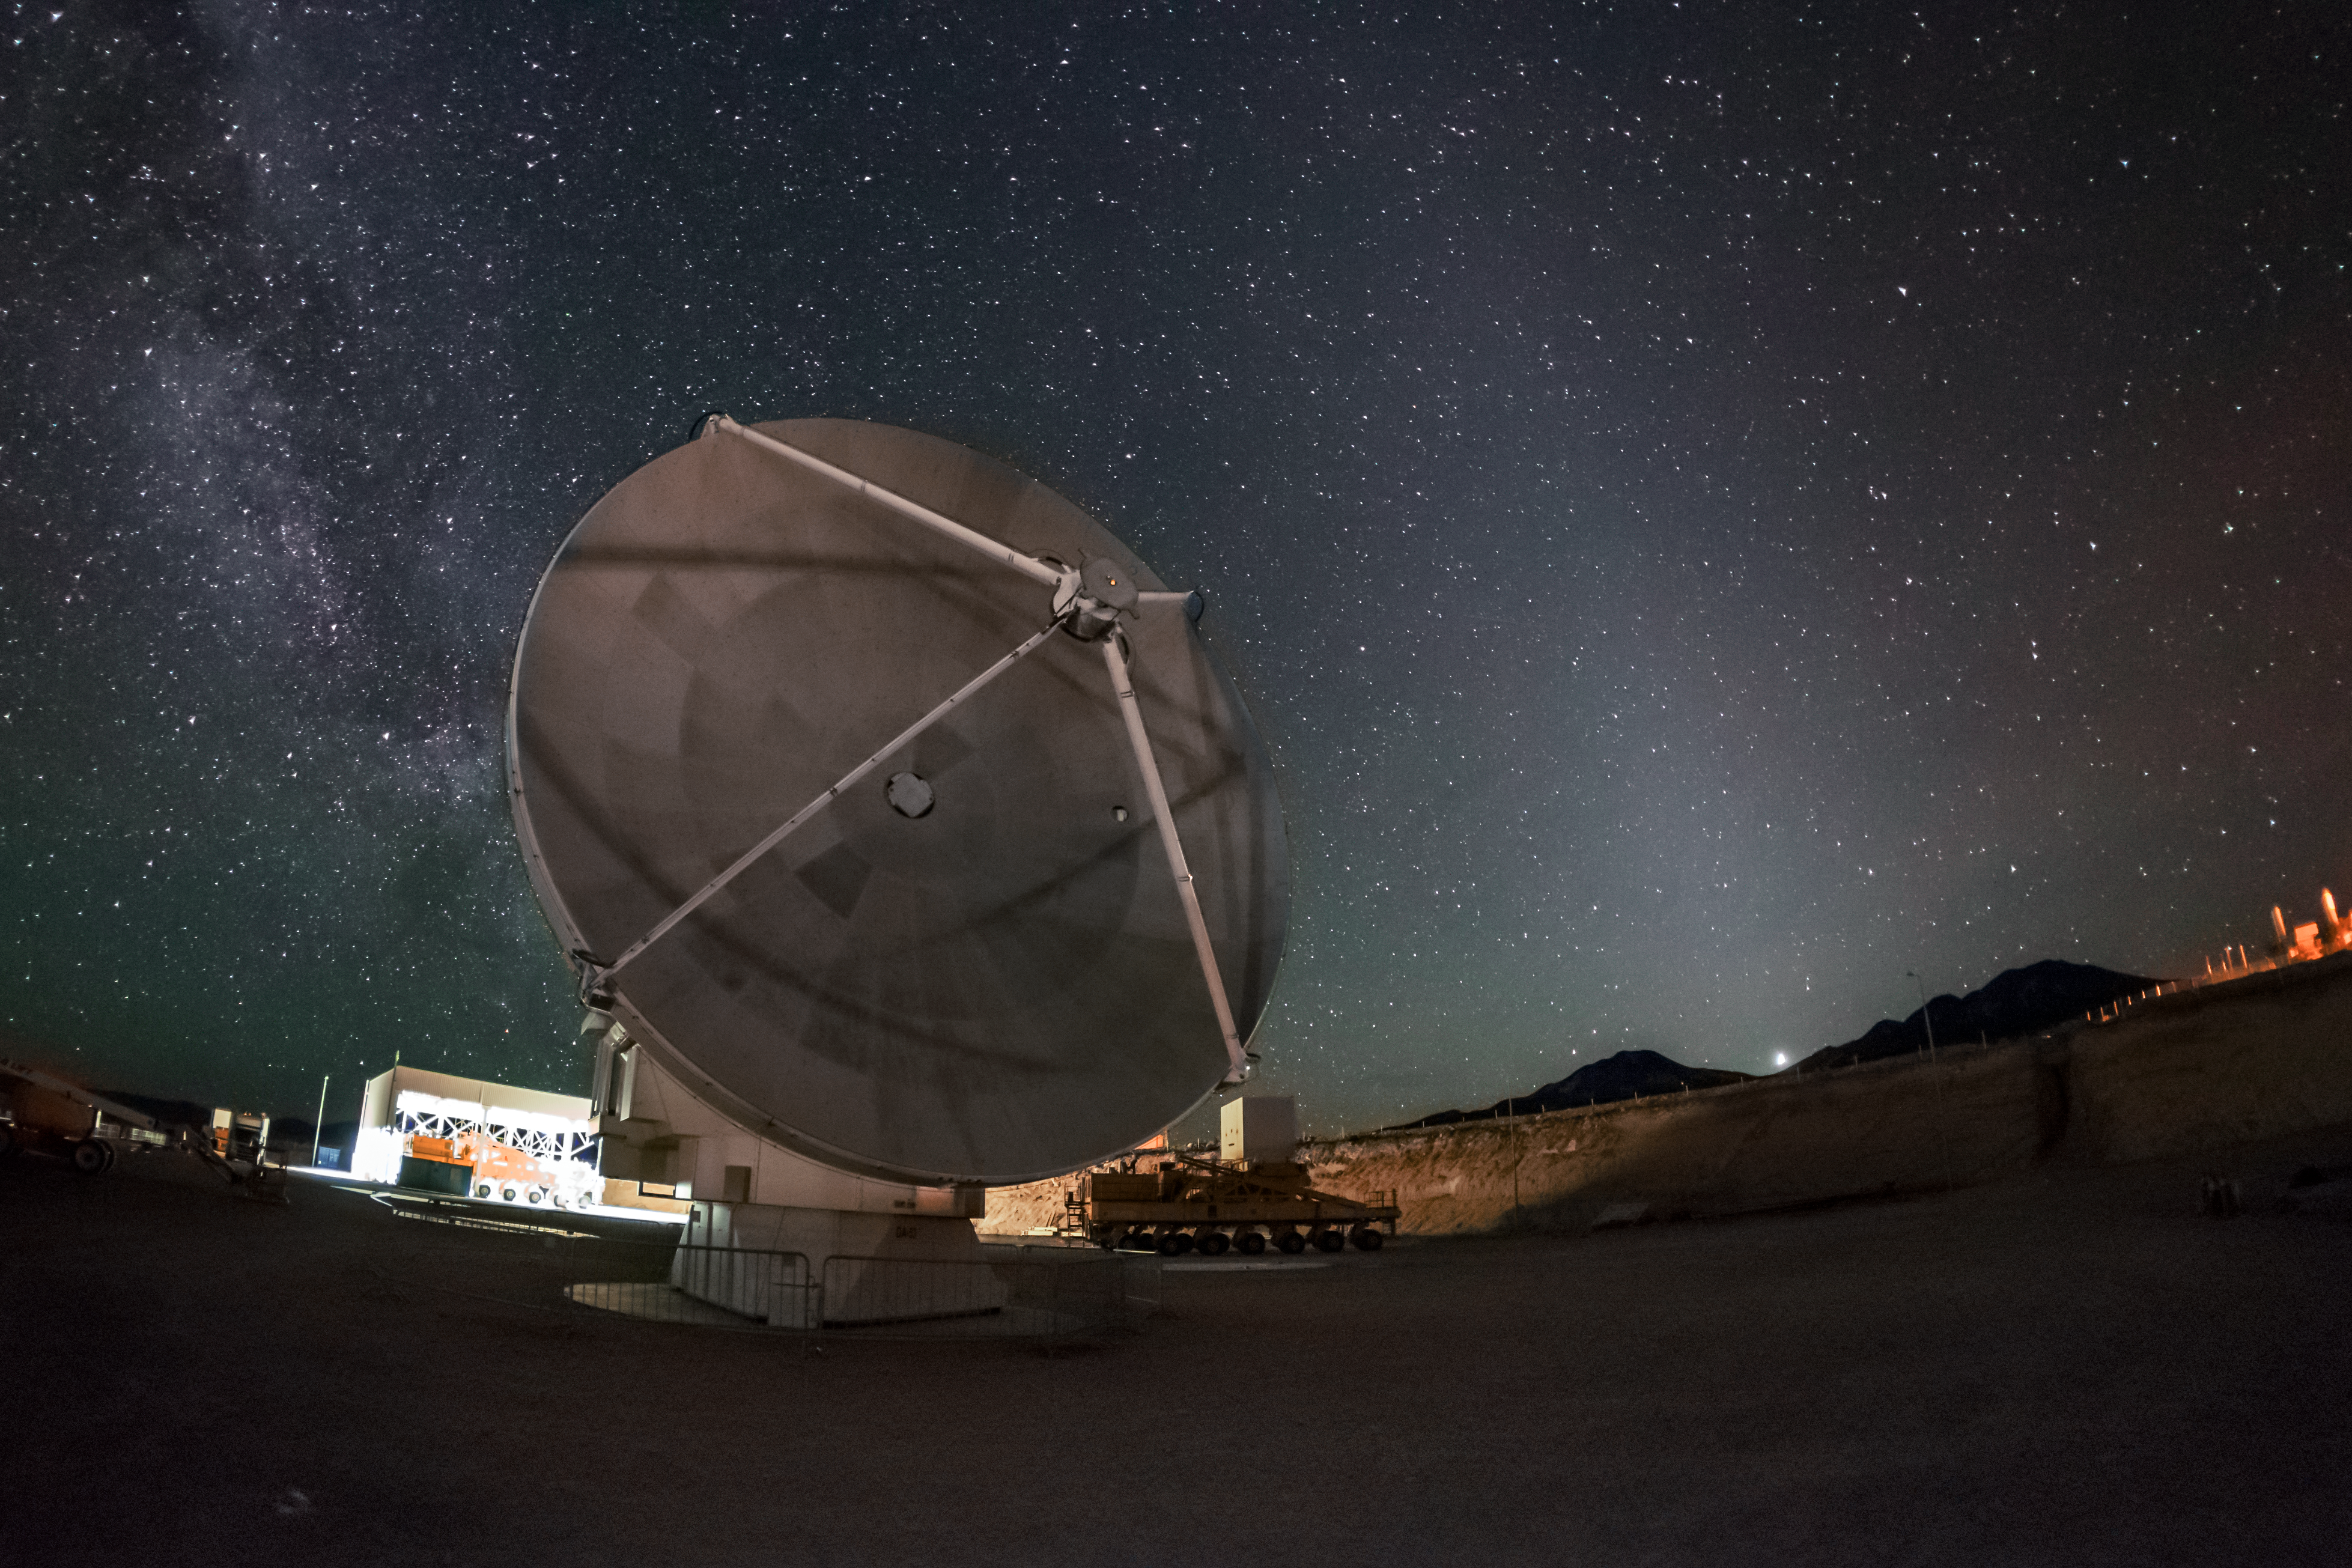

ALMA beneath the stars

A lone 12-metre antenna, one of many that comprise the Atacama Large Millimeter/submillimeter Array (ALMA), awaits transport at the Operations Support Facility. The recognisable glow of the Milky Way cuts across the image amongst a sea of stars.

Credit: A. Duro/ESO